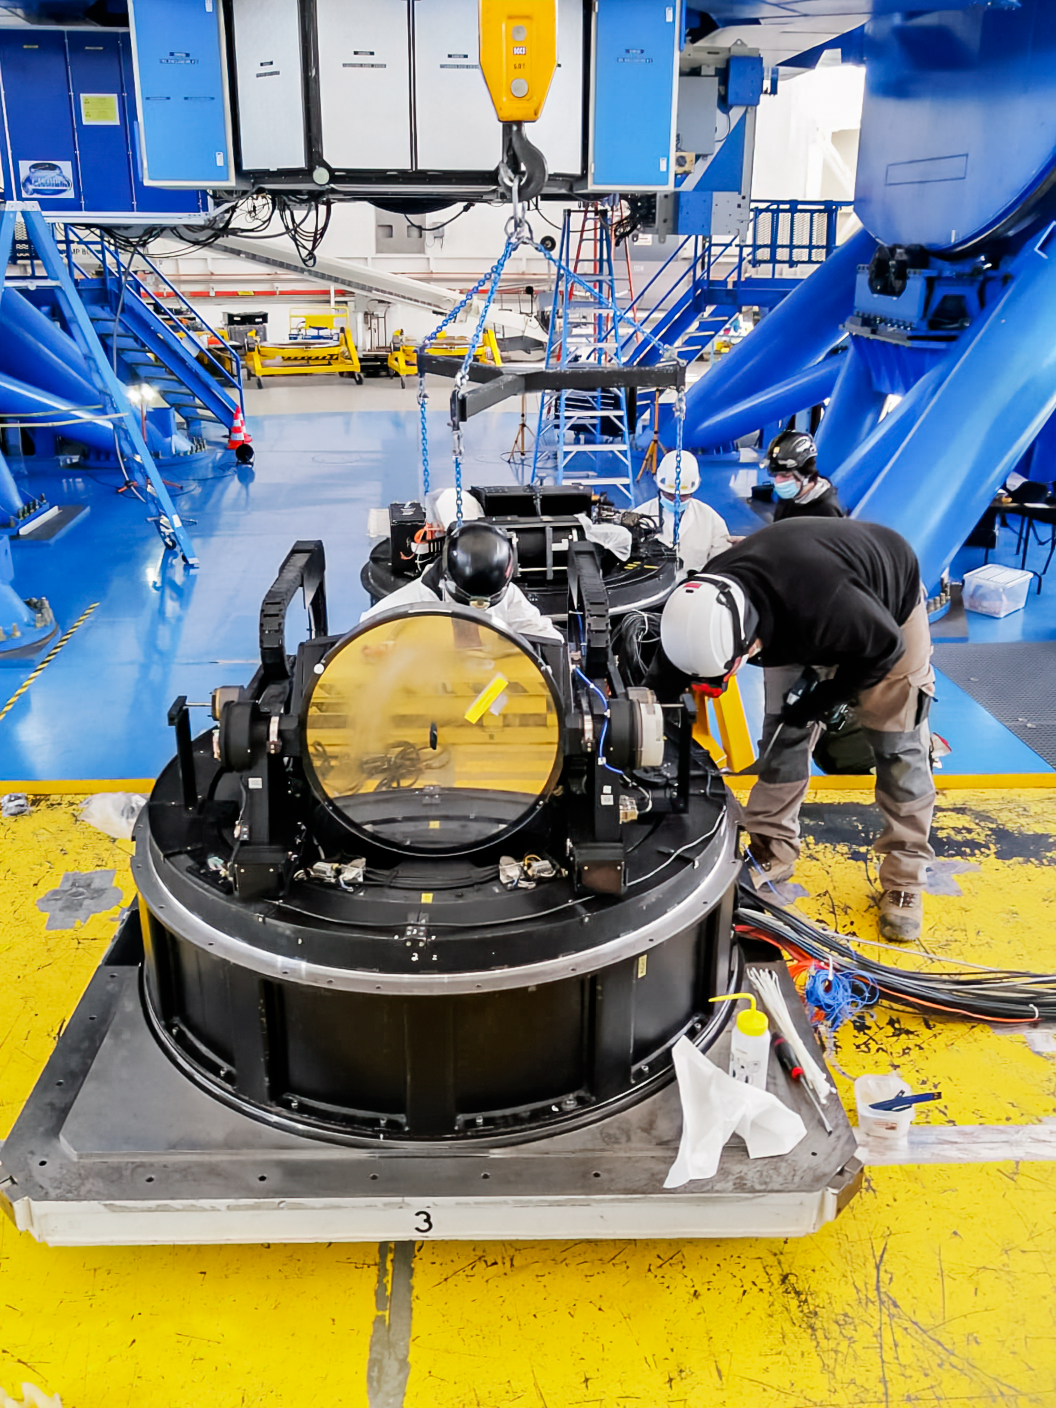

Gemini South Science Fold Mirror Module

The Gemini South Science Fold Mirror module on the platform lift during the maintenance shutdown.

Credit: NOIRLab/NSF/AURA